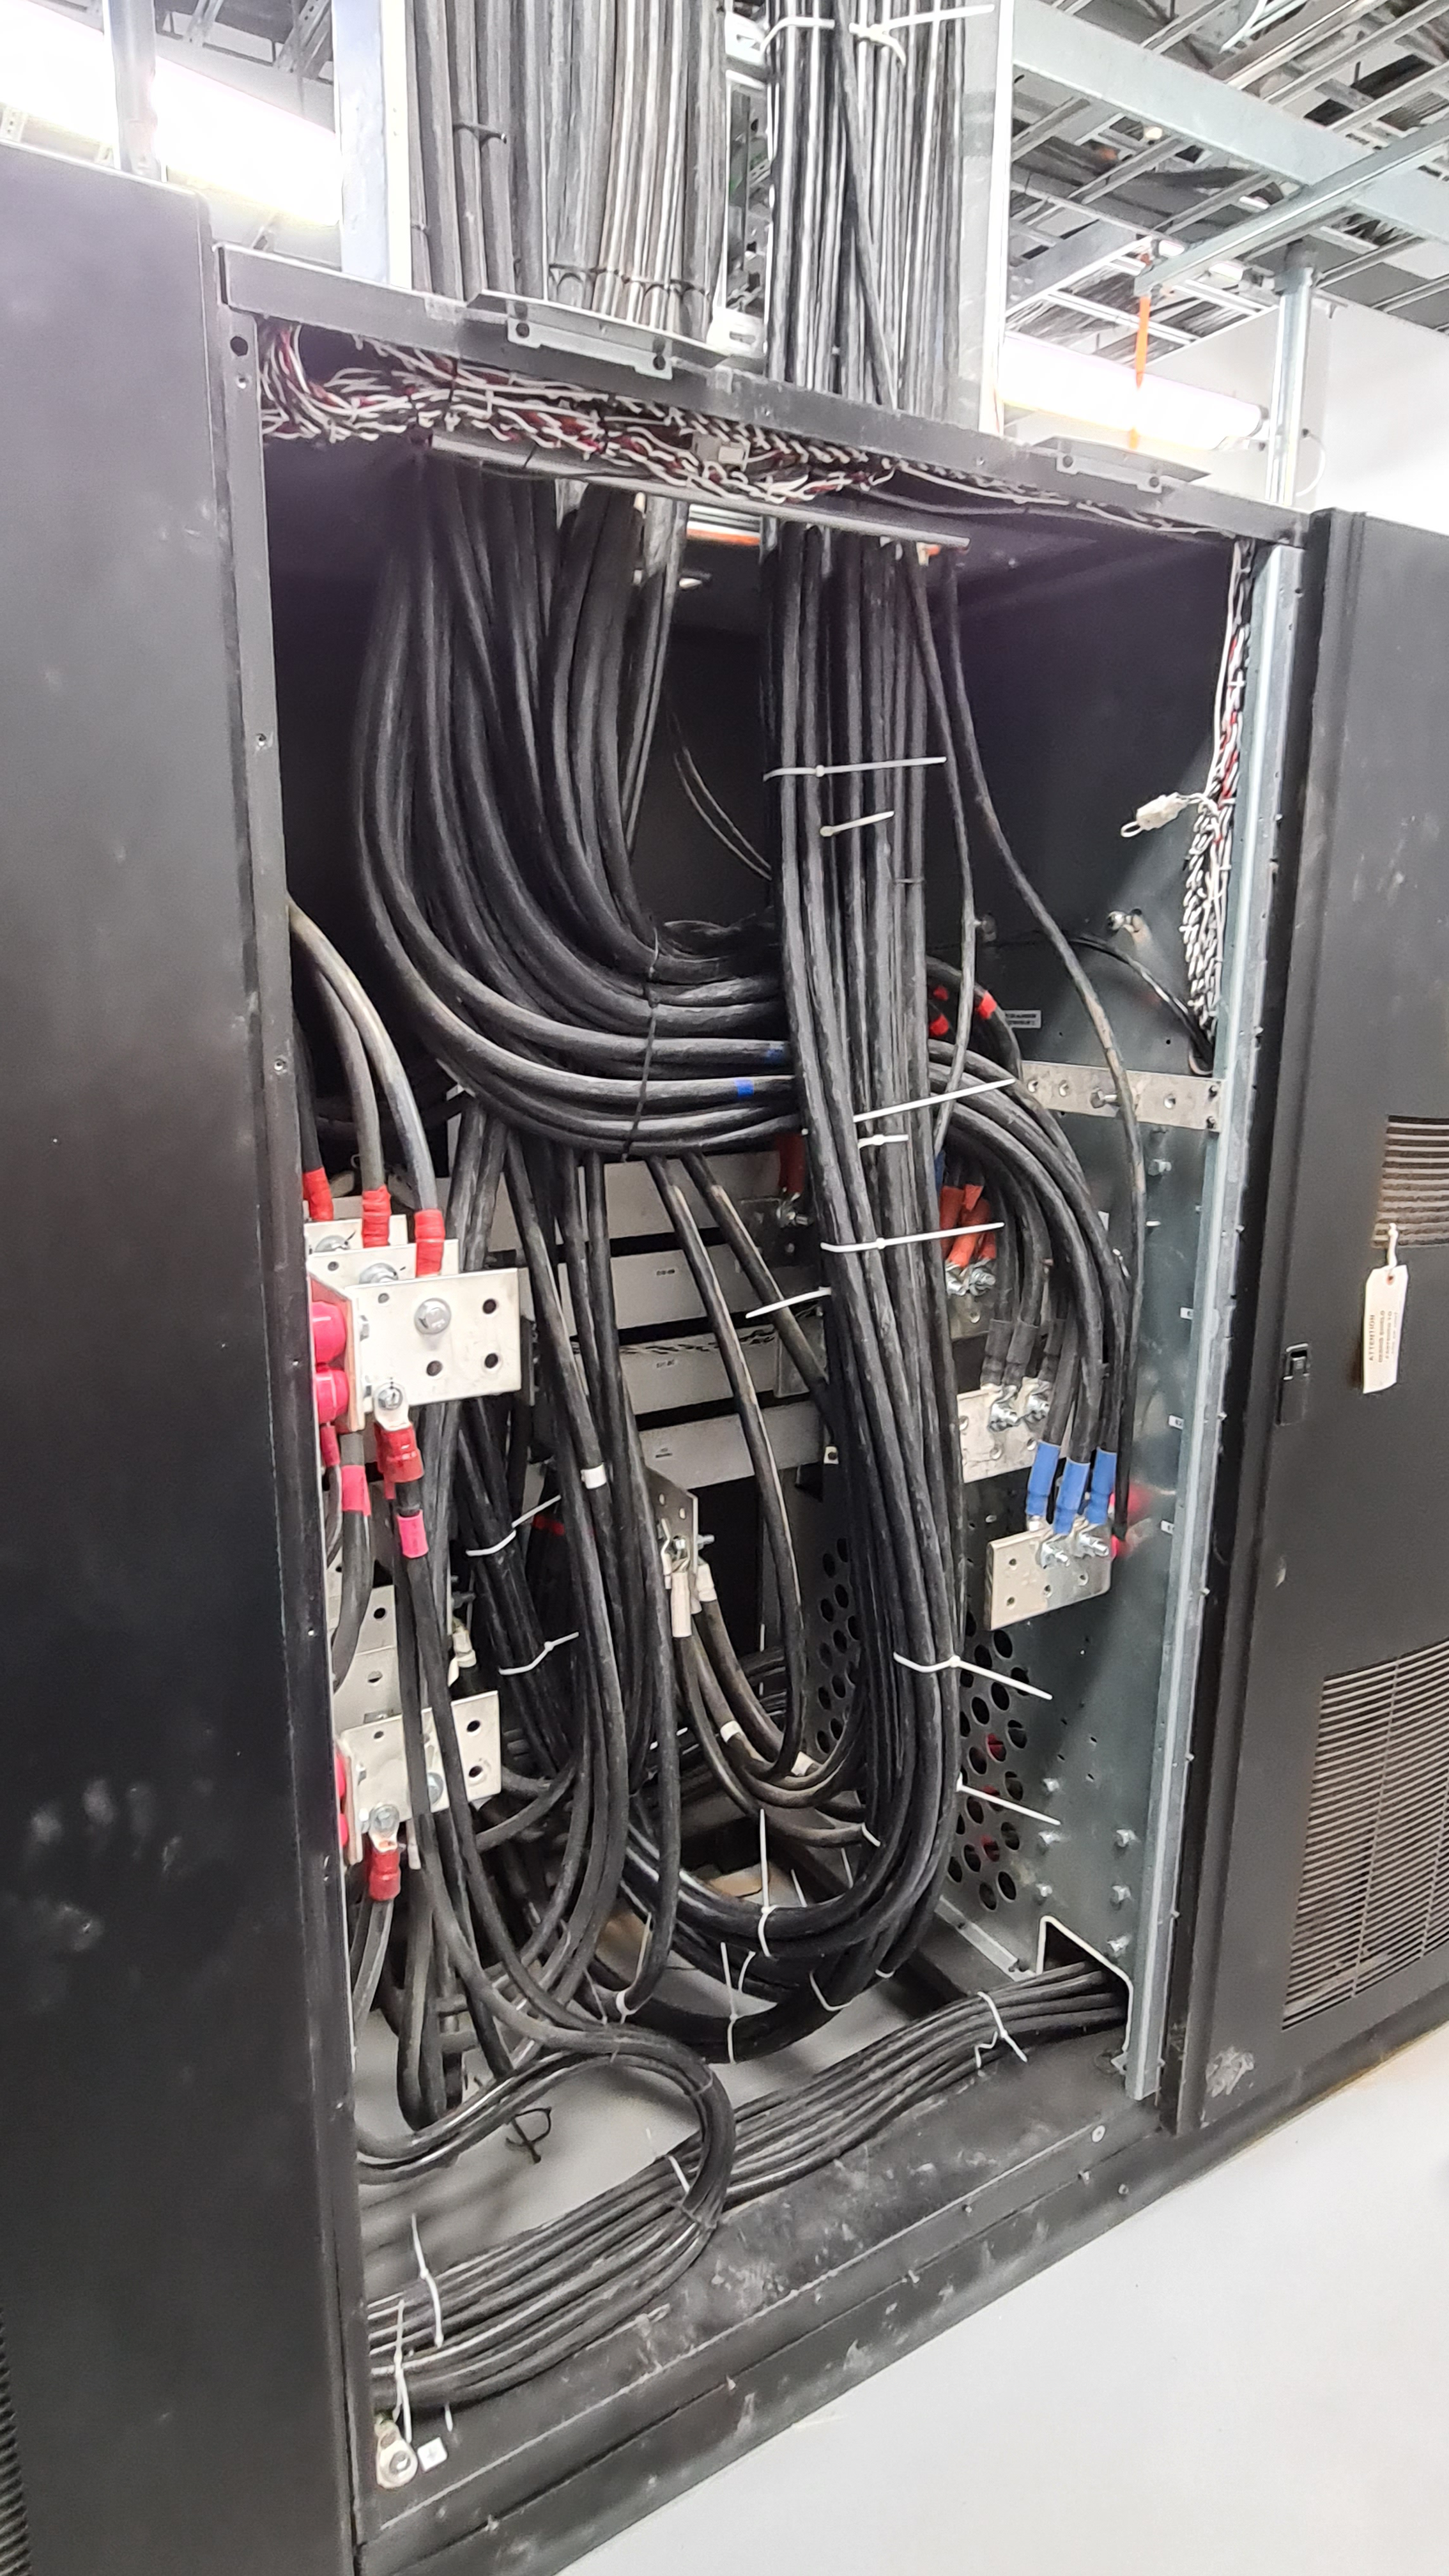

Summit Inspection May 26, 2020

A regular inspection of the Cerro Pachón construction site took place on May 26th. This visit included more work on the Dome and a detailed inspection of Telescope Mount Assembly (TMA) stored materials, as requested by TMA vendor Asturfeito.

Credit: Rubin Observatory/NSF/AURA